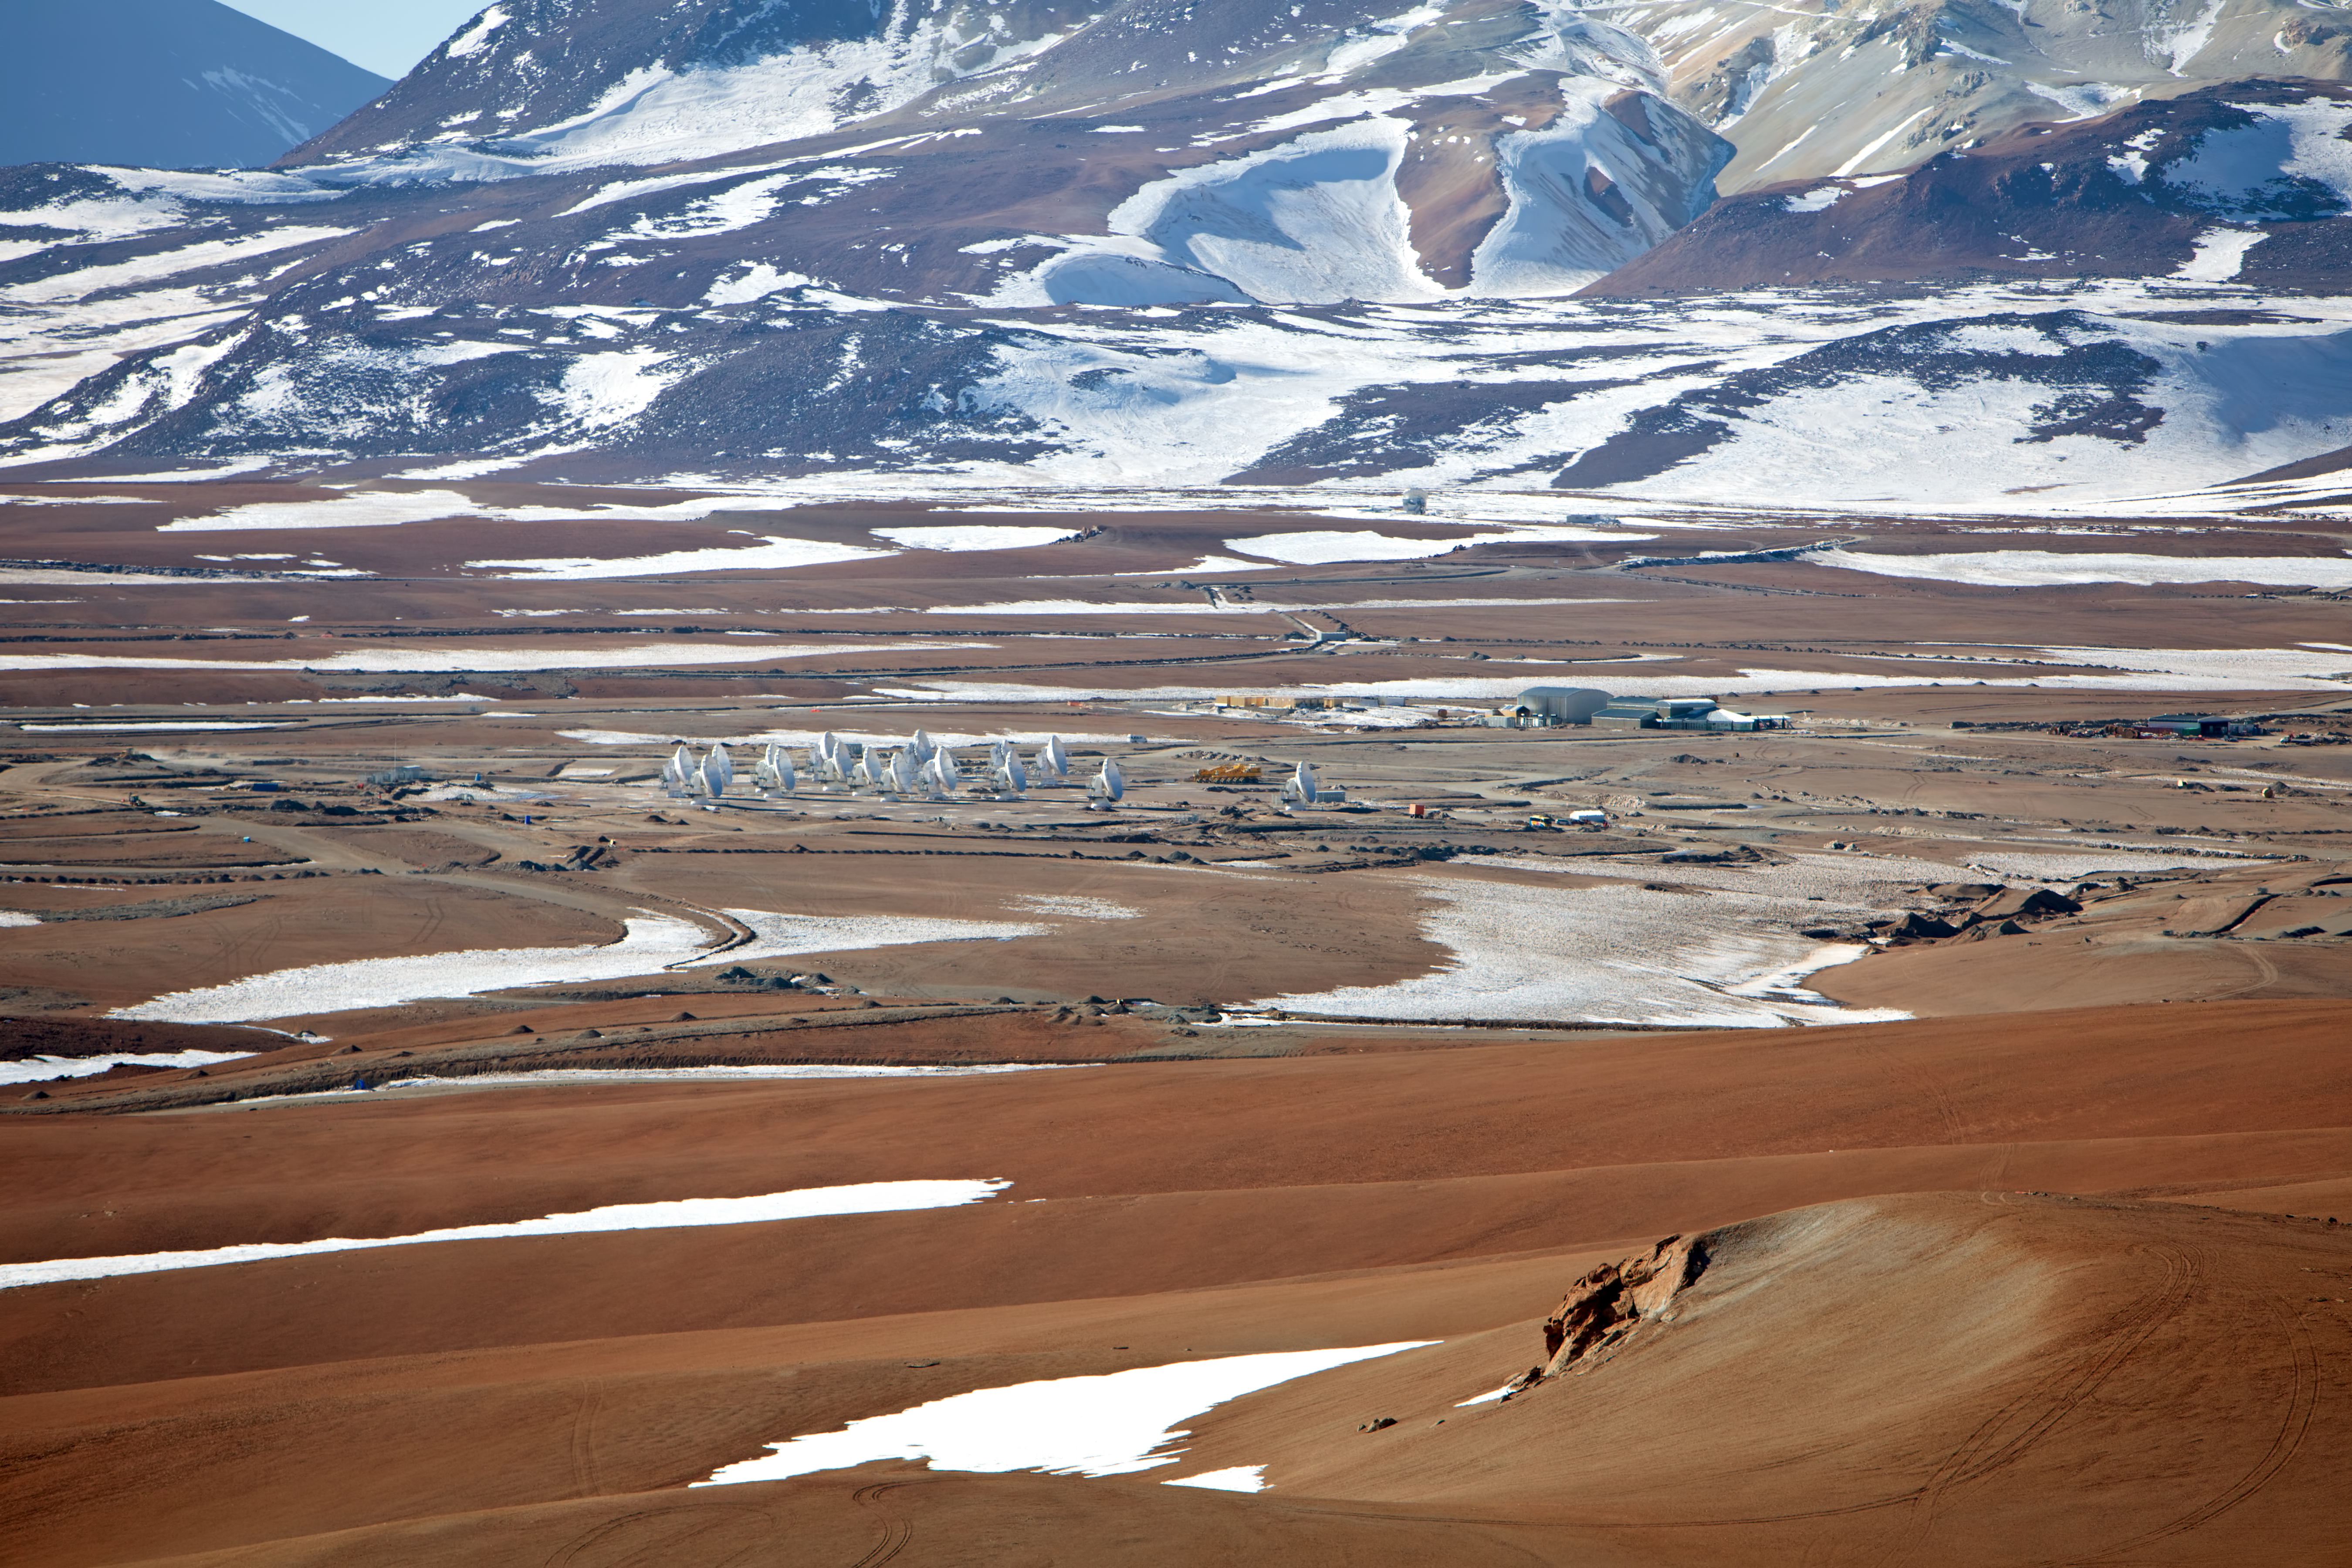

Snow at the Chajnantor plateau

ALMA antennas at a snowy Chajnantor plateau site high in the Atacama Desert.

Credit: ESO